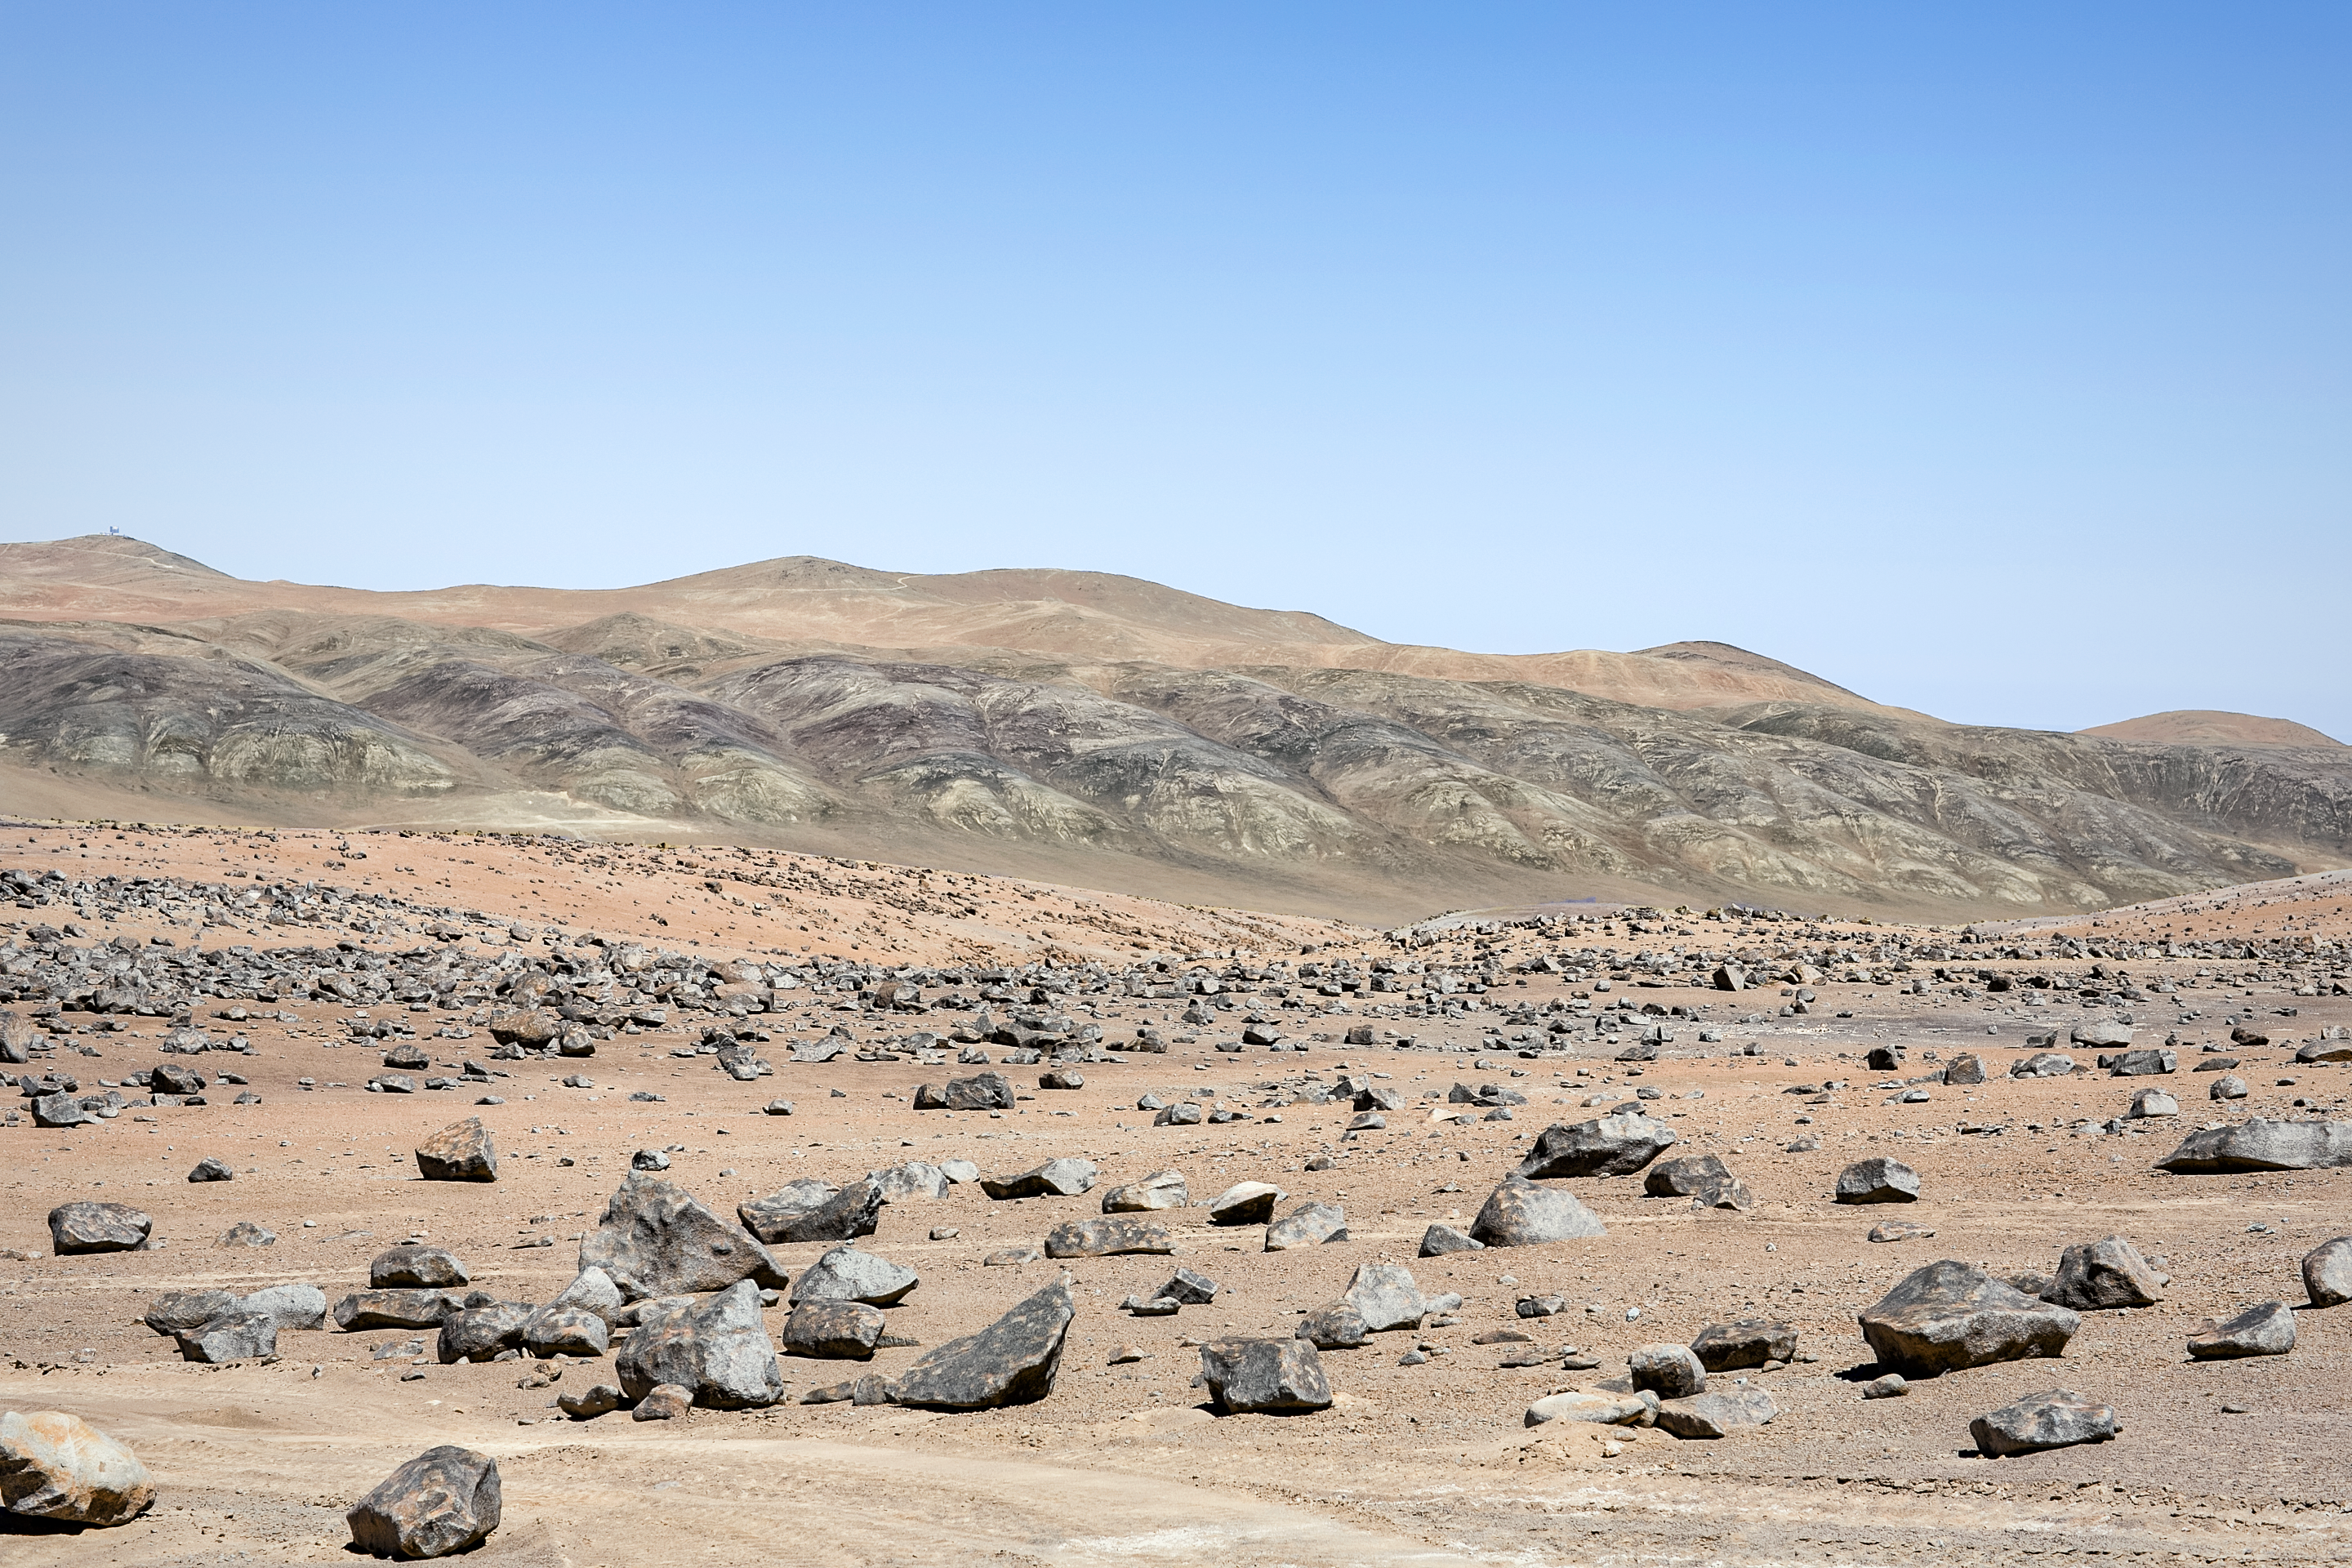

Cerro Paranal

Cerro Paranal is the home of ESO's Paranal Observatory. The isolated mountain in located in the Atacama desert of northern Chile at an elevation of 2600m above sea level, this makes it a perfect location for astronomical observations.

Credit: L. Honnorat/ESO